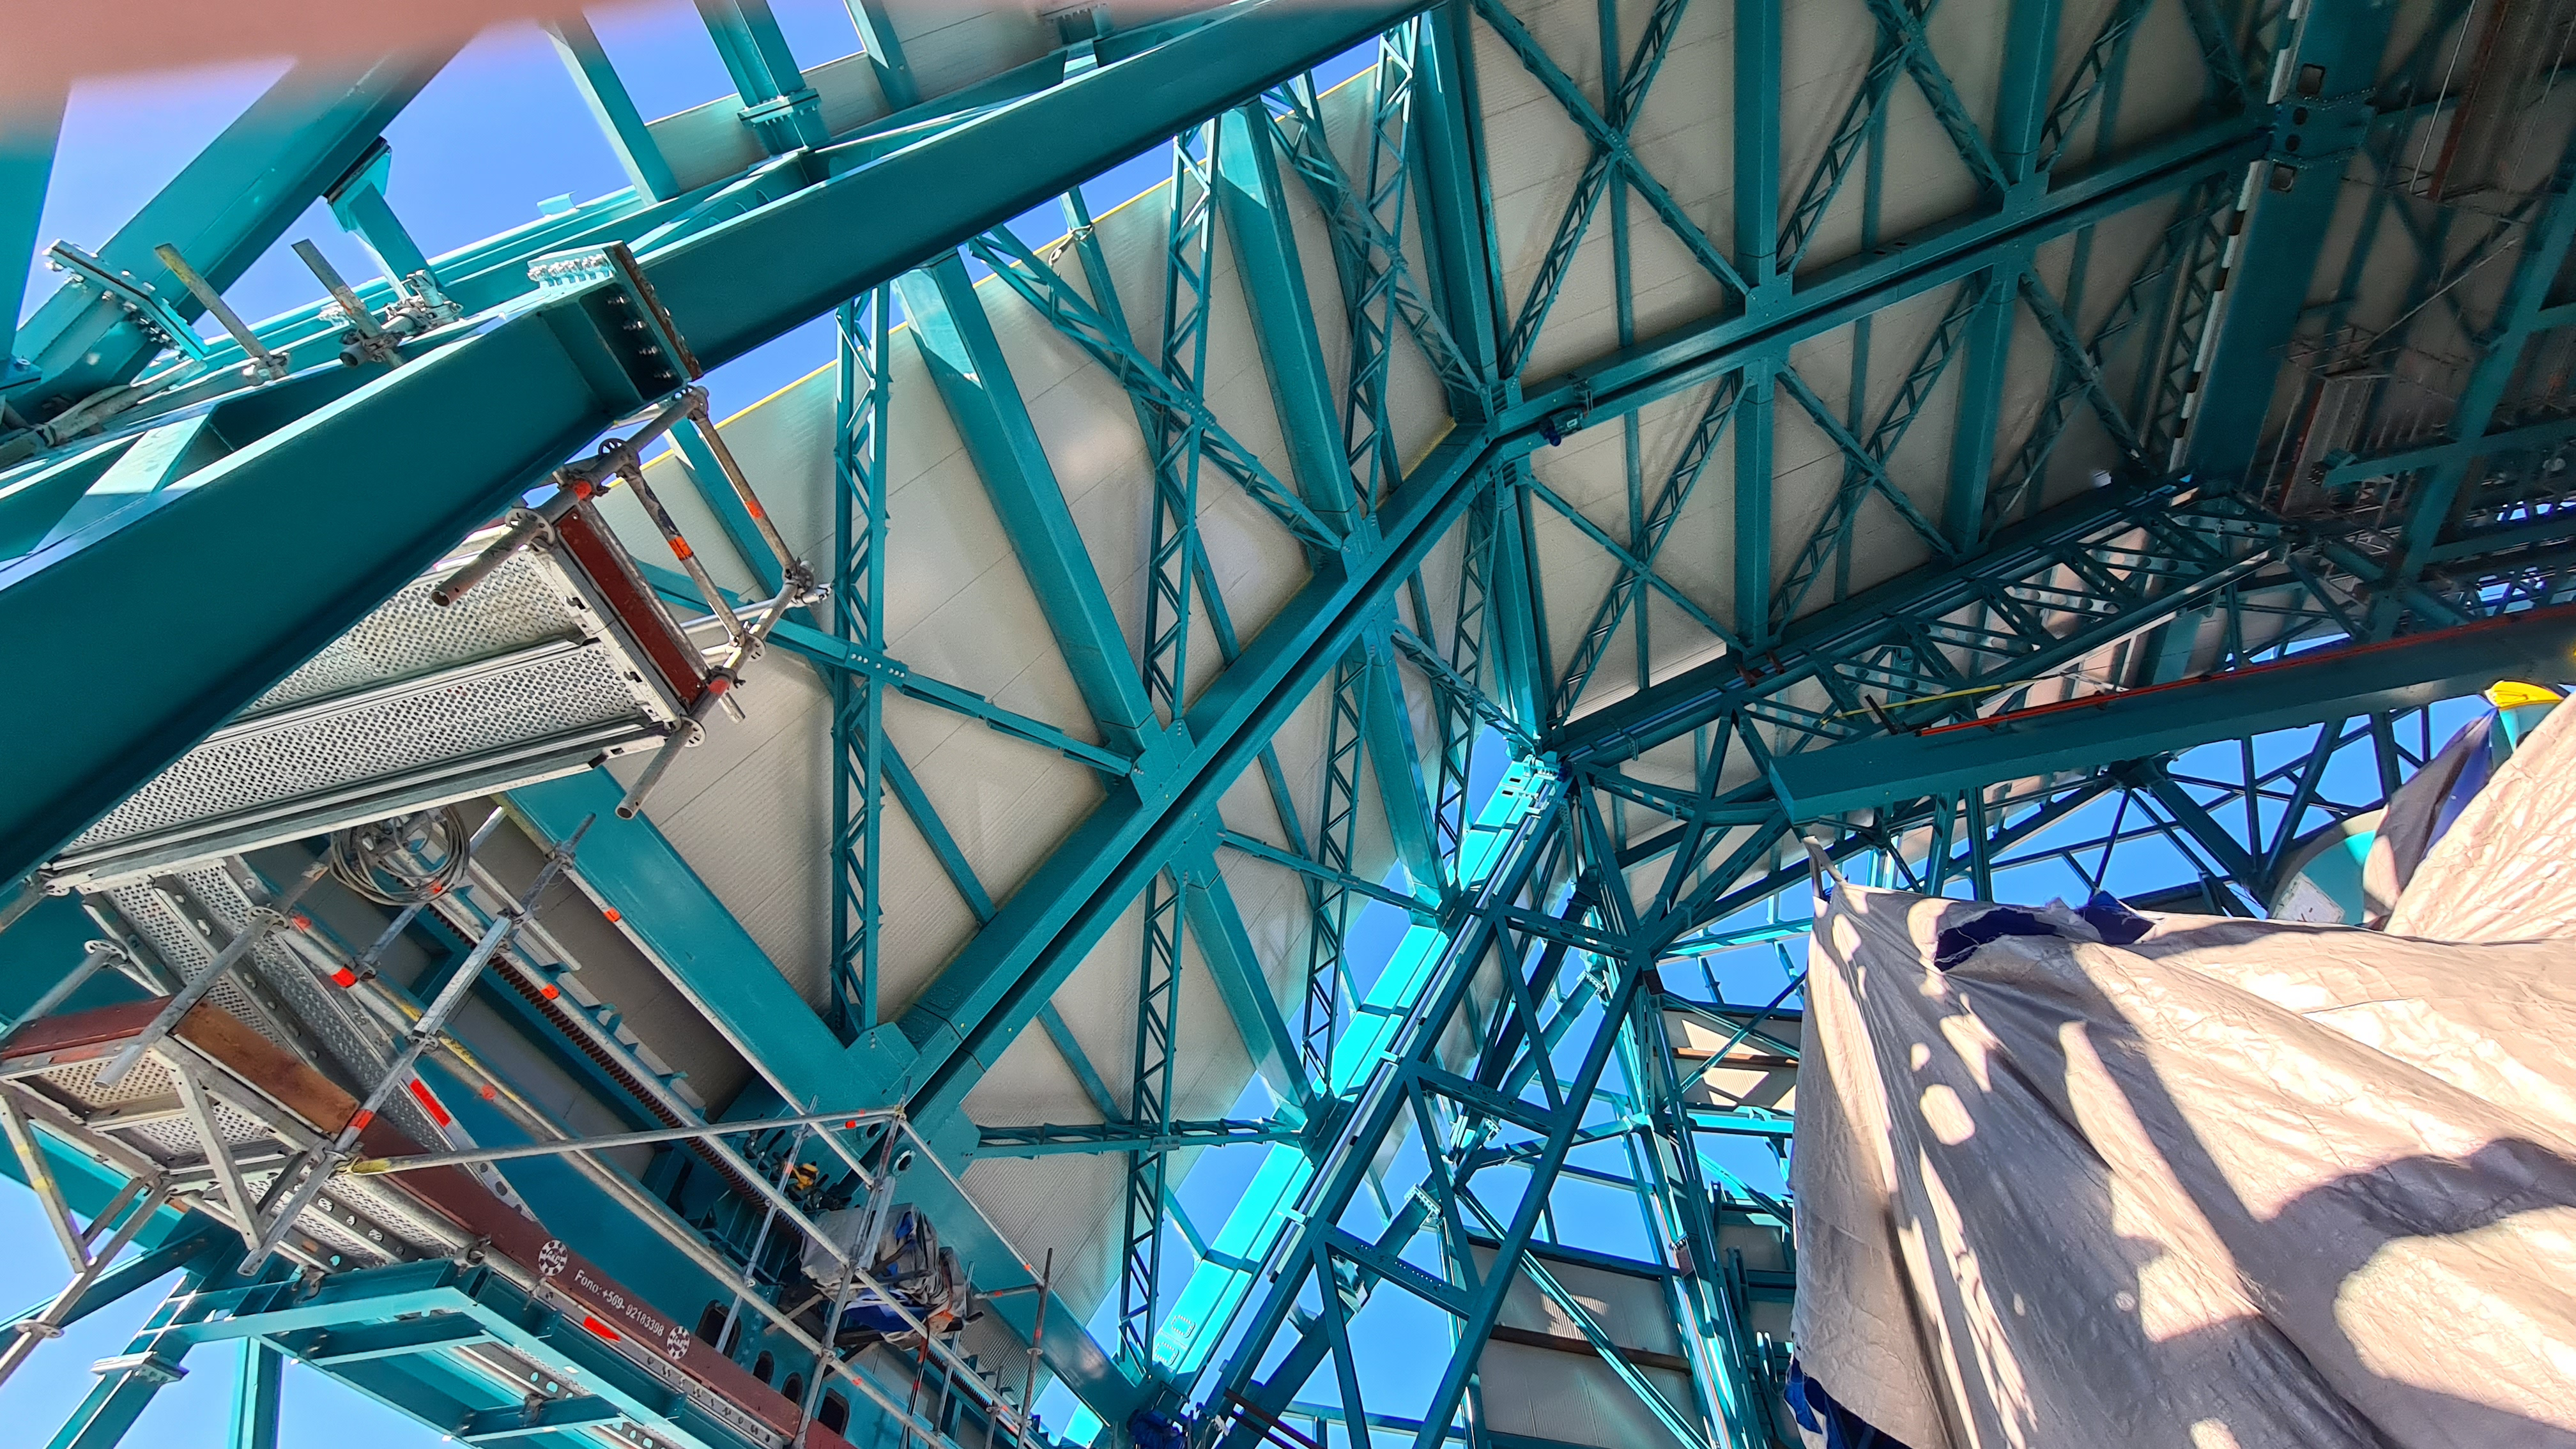

May 12 Summit Inspection

Regularly-scheduled inspections of the summit facility and equipment continue with social distancing and strict safety measures in place. The most recent inspection took place on May 12th and again included maintenance work on the Dome and TMA, including improvements for weather resistance in the coming months

Credit: Rubin Observatory/NSF/AURA